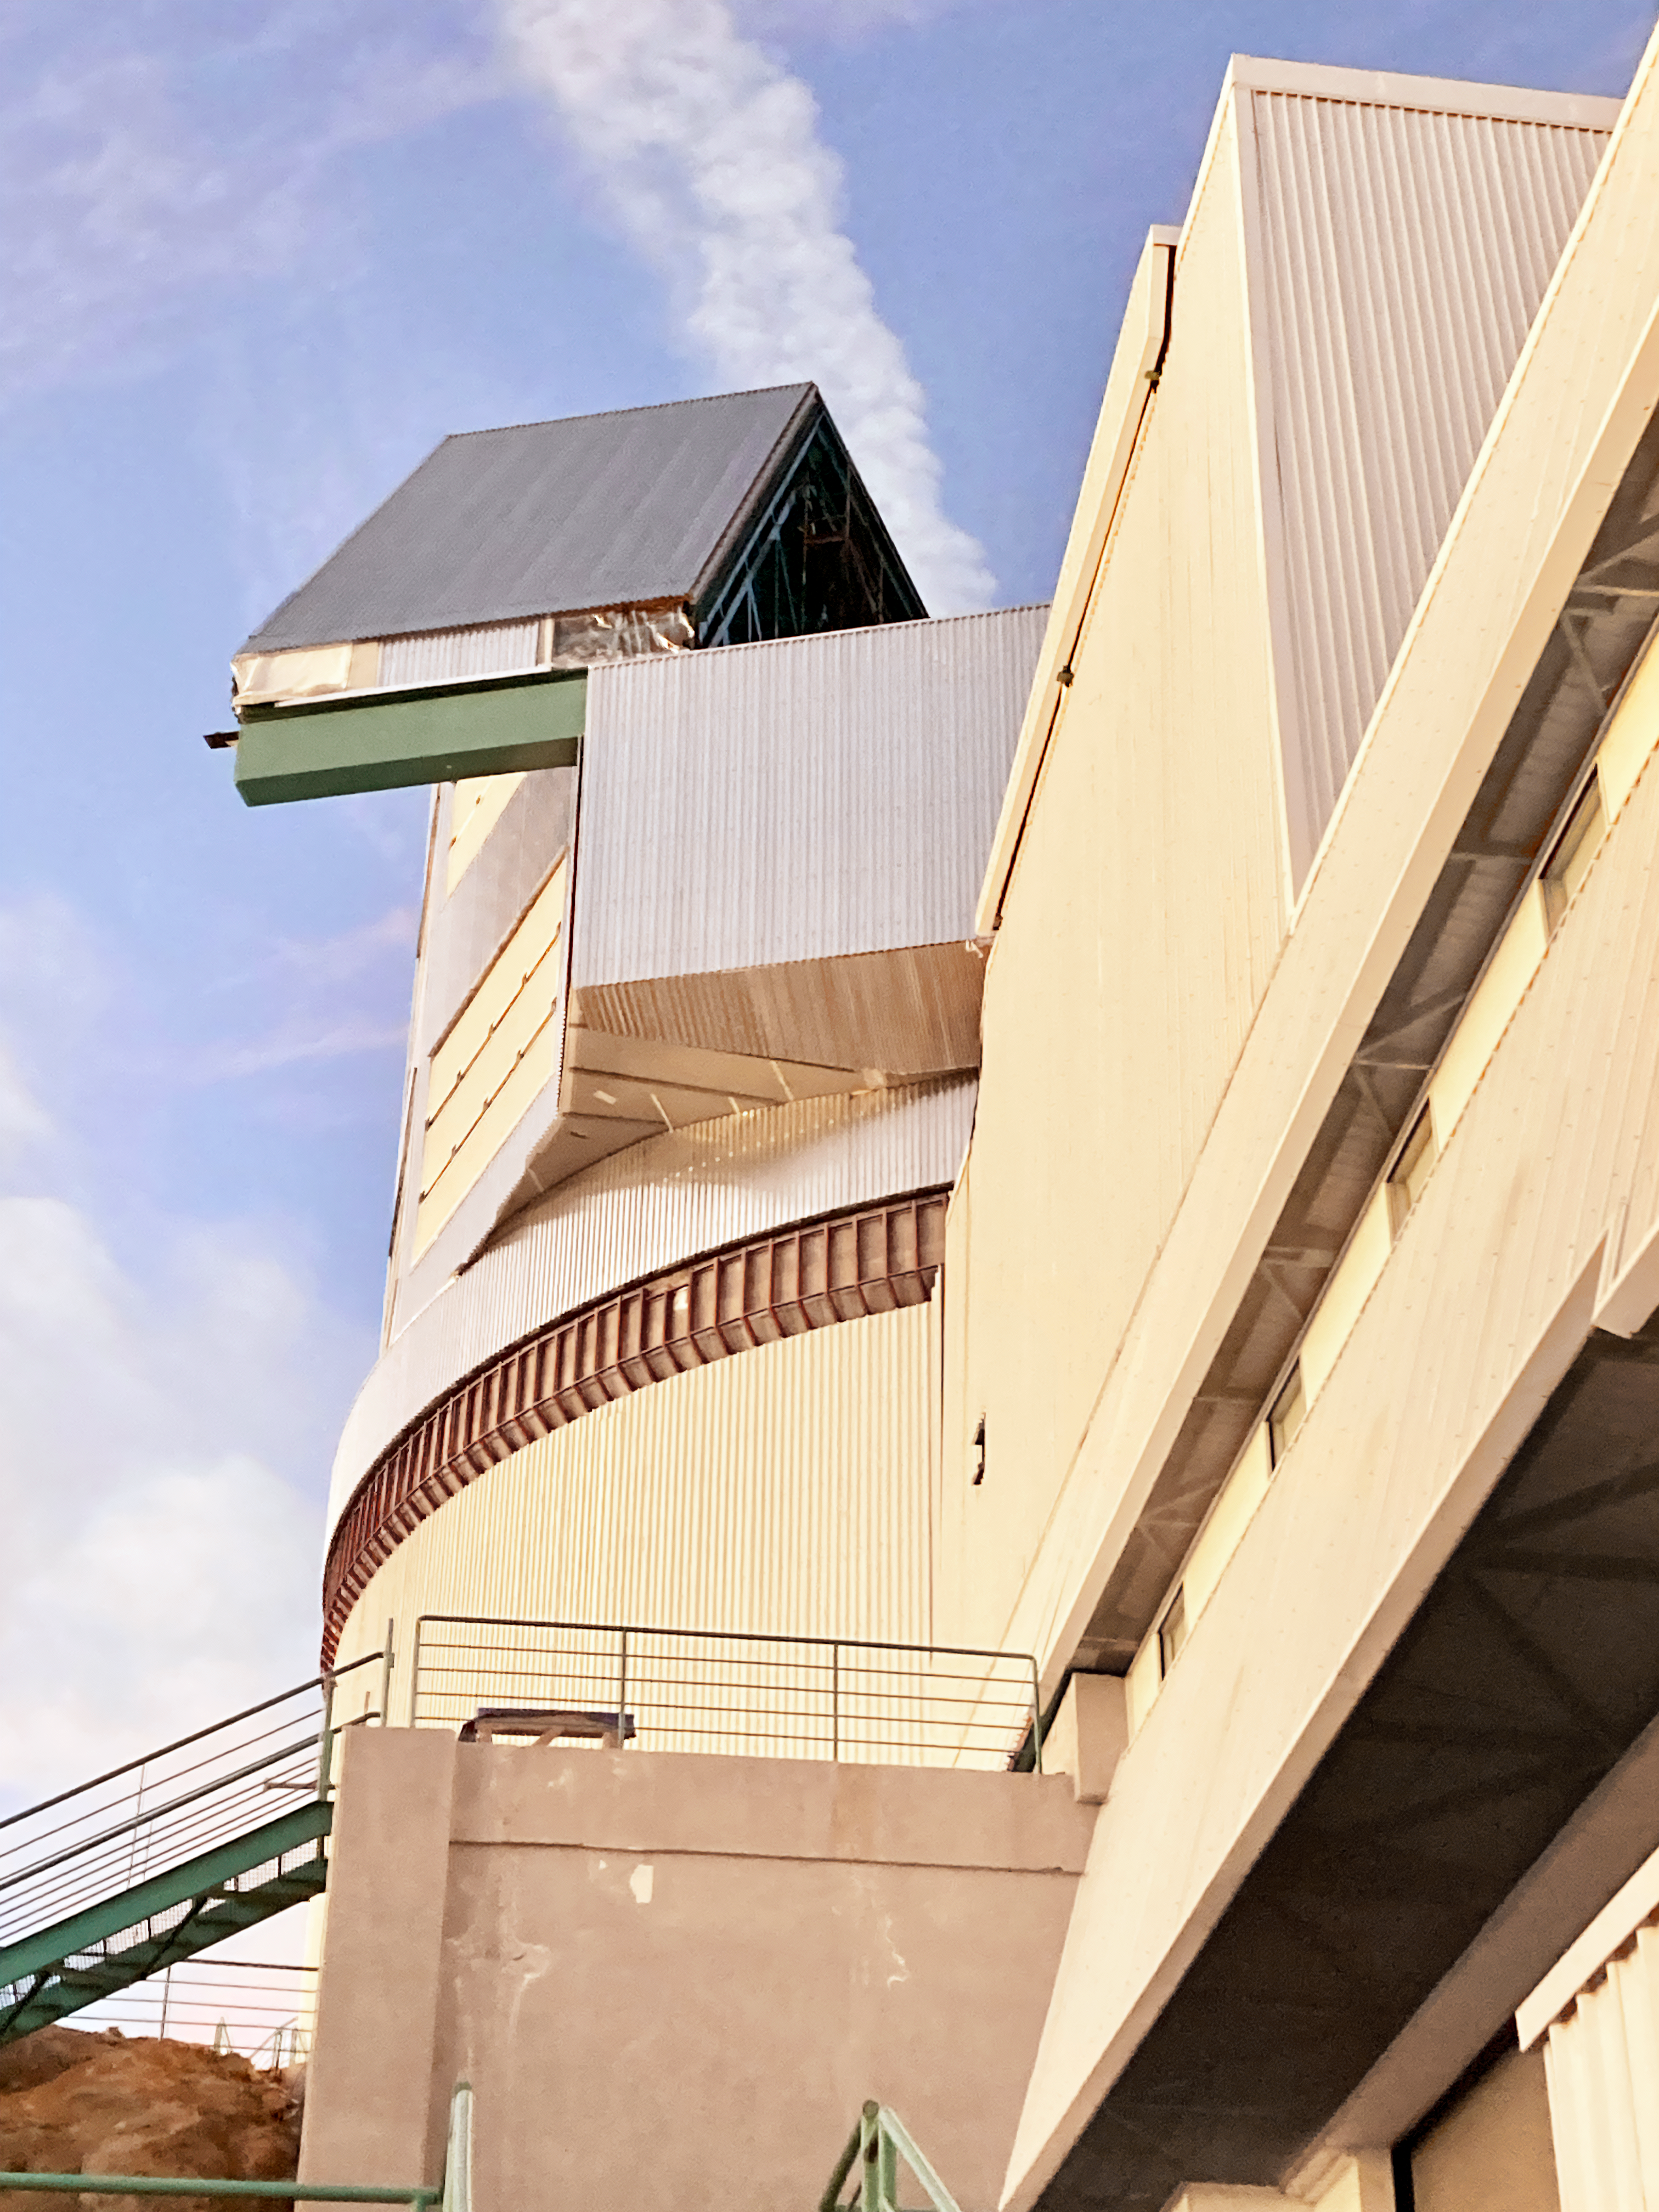

Manually opening the Rubin dome

Members of Rubin Observatory staff being trained to open and close the dome manually, which is necessary for upcoming observation activities.

Credit: RubinObs/NOIRLab/SLAC/NSF/DOE/AURA/C. Walter (Duke Univ.)